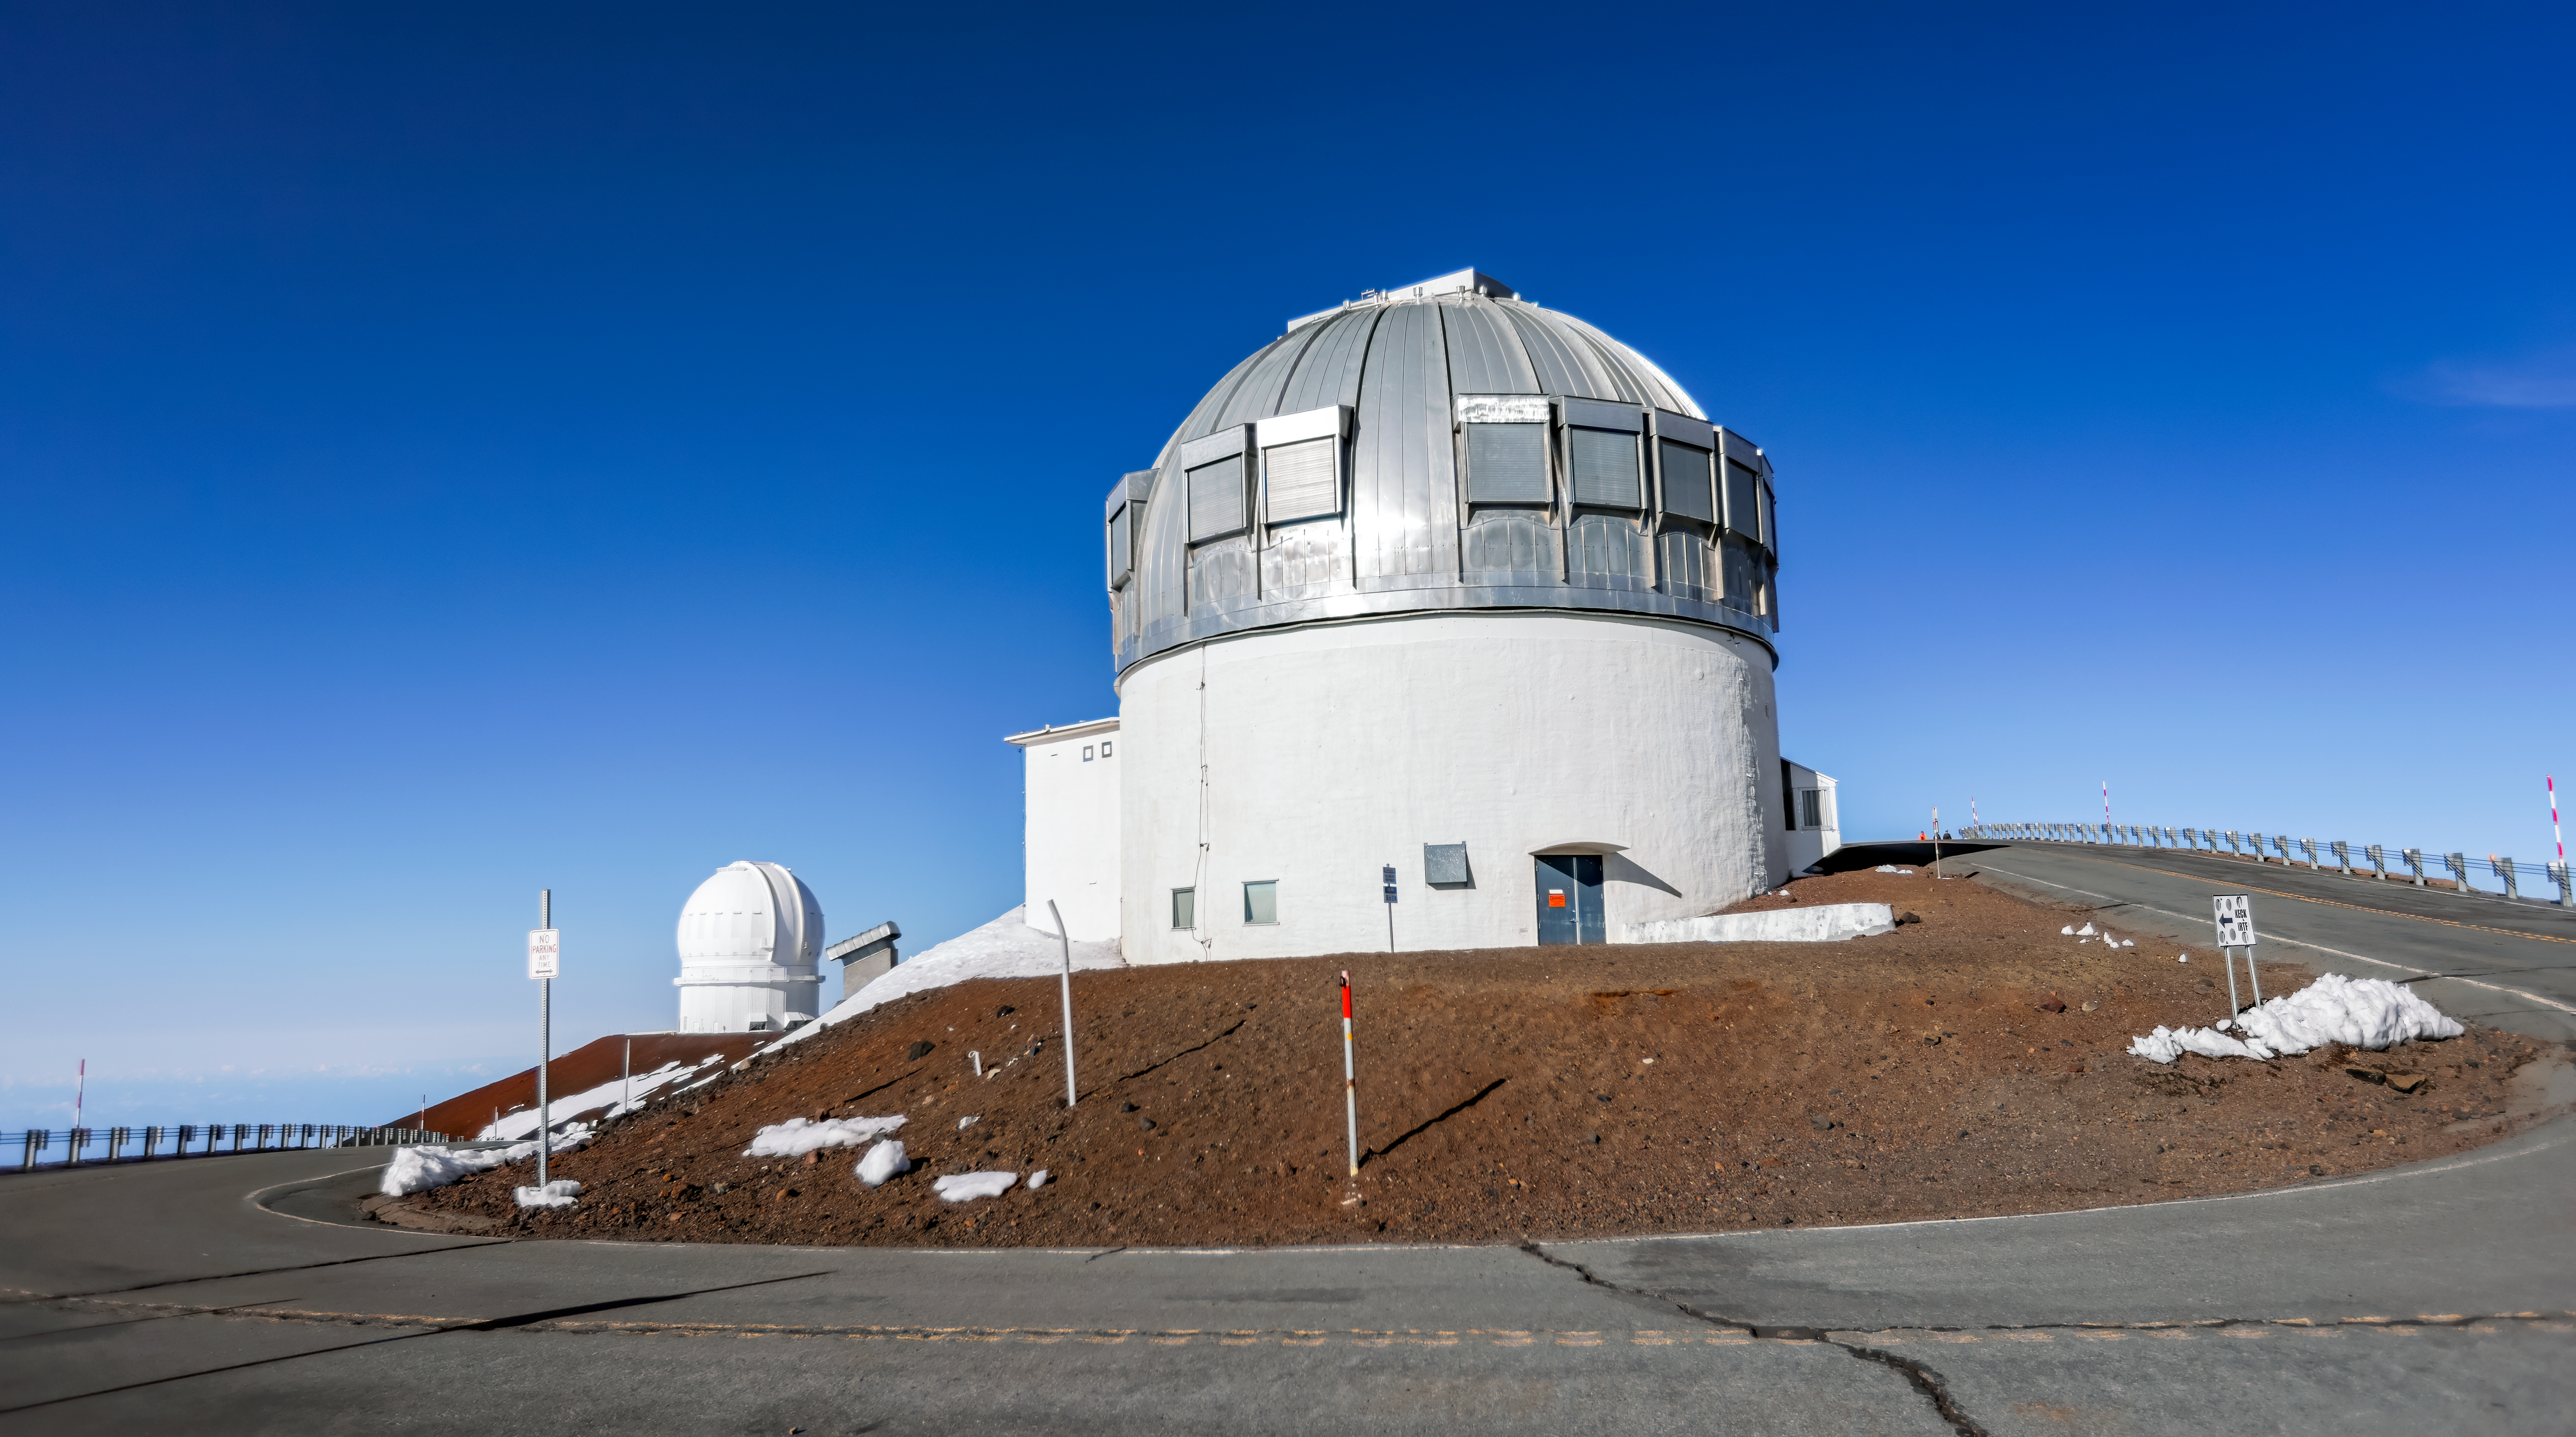

United Kingdom Infrared Telescope

The United Kingdom Infrared Telescope with the Canada-France-Hawai‘i Telescope in the background near the summit of a snowy Maunakea in Hawai‘i.

Credit: International Gemini Observatory/NOIRLab/NSF/AURA